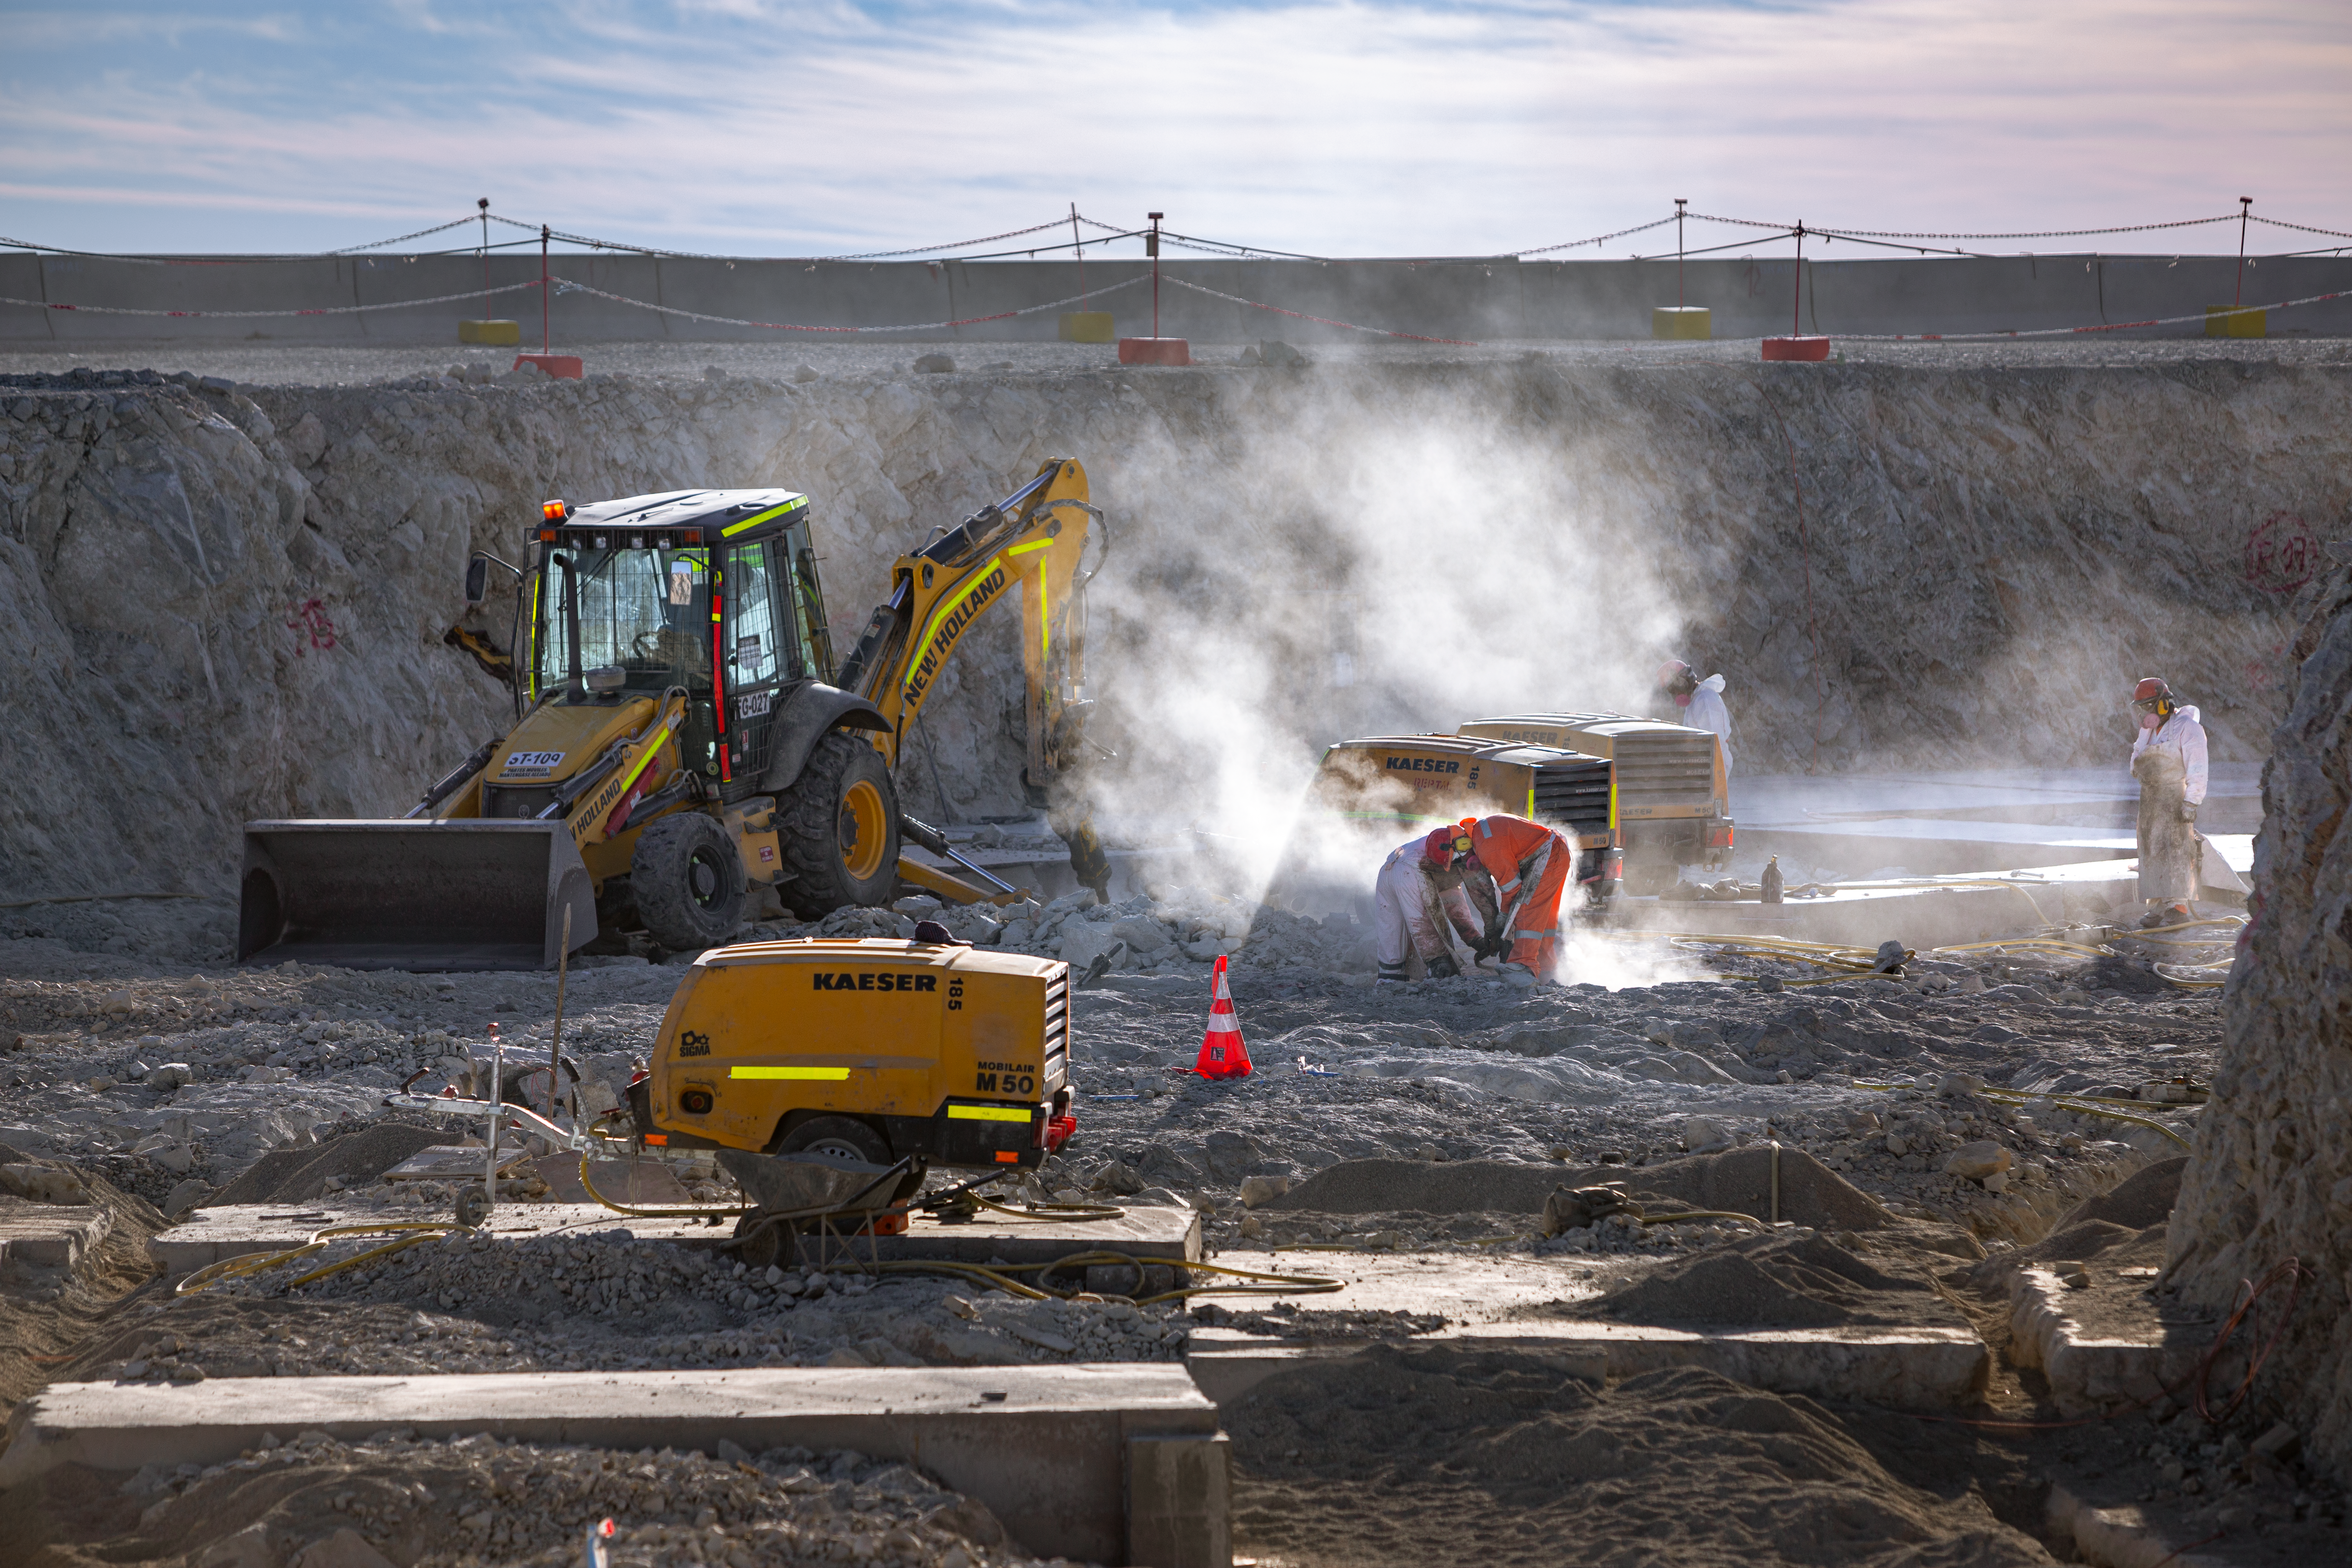

Construction of the ELT in Chile

Construction of the Extremely Large Telescope (ELT) in Cerro Armazones in Chile. It is a mountain approximately 3060-metre high mountain in the central part of the central part of Chile's Atacama Desert. The high number of clear nights, the atmosphere and other elements makes this an advantageous site for astronomy.

Credit: ESO/M. Zamani